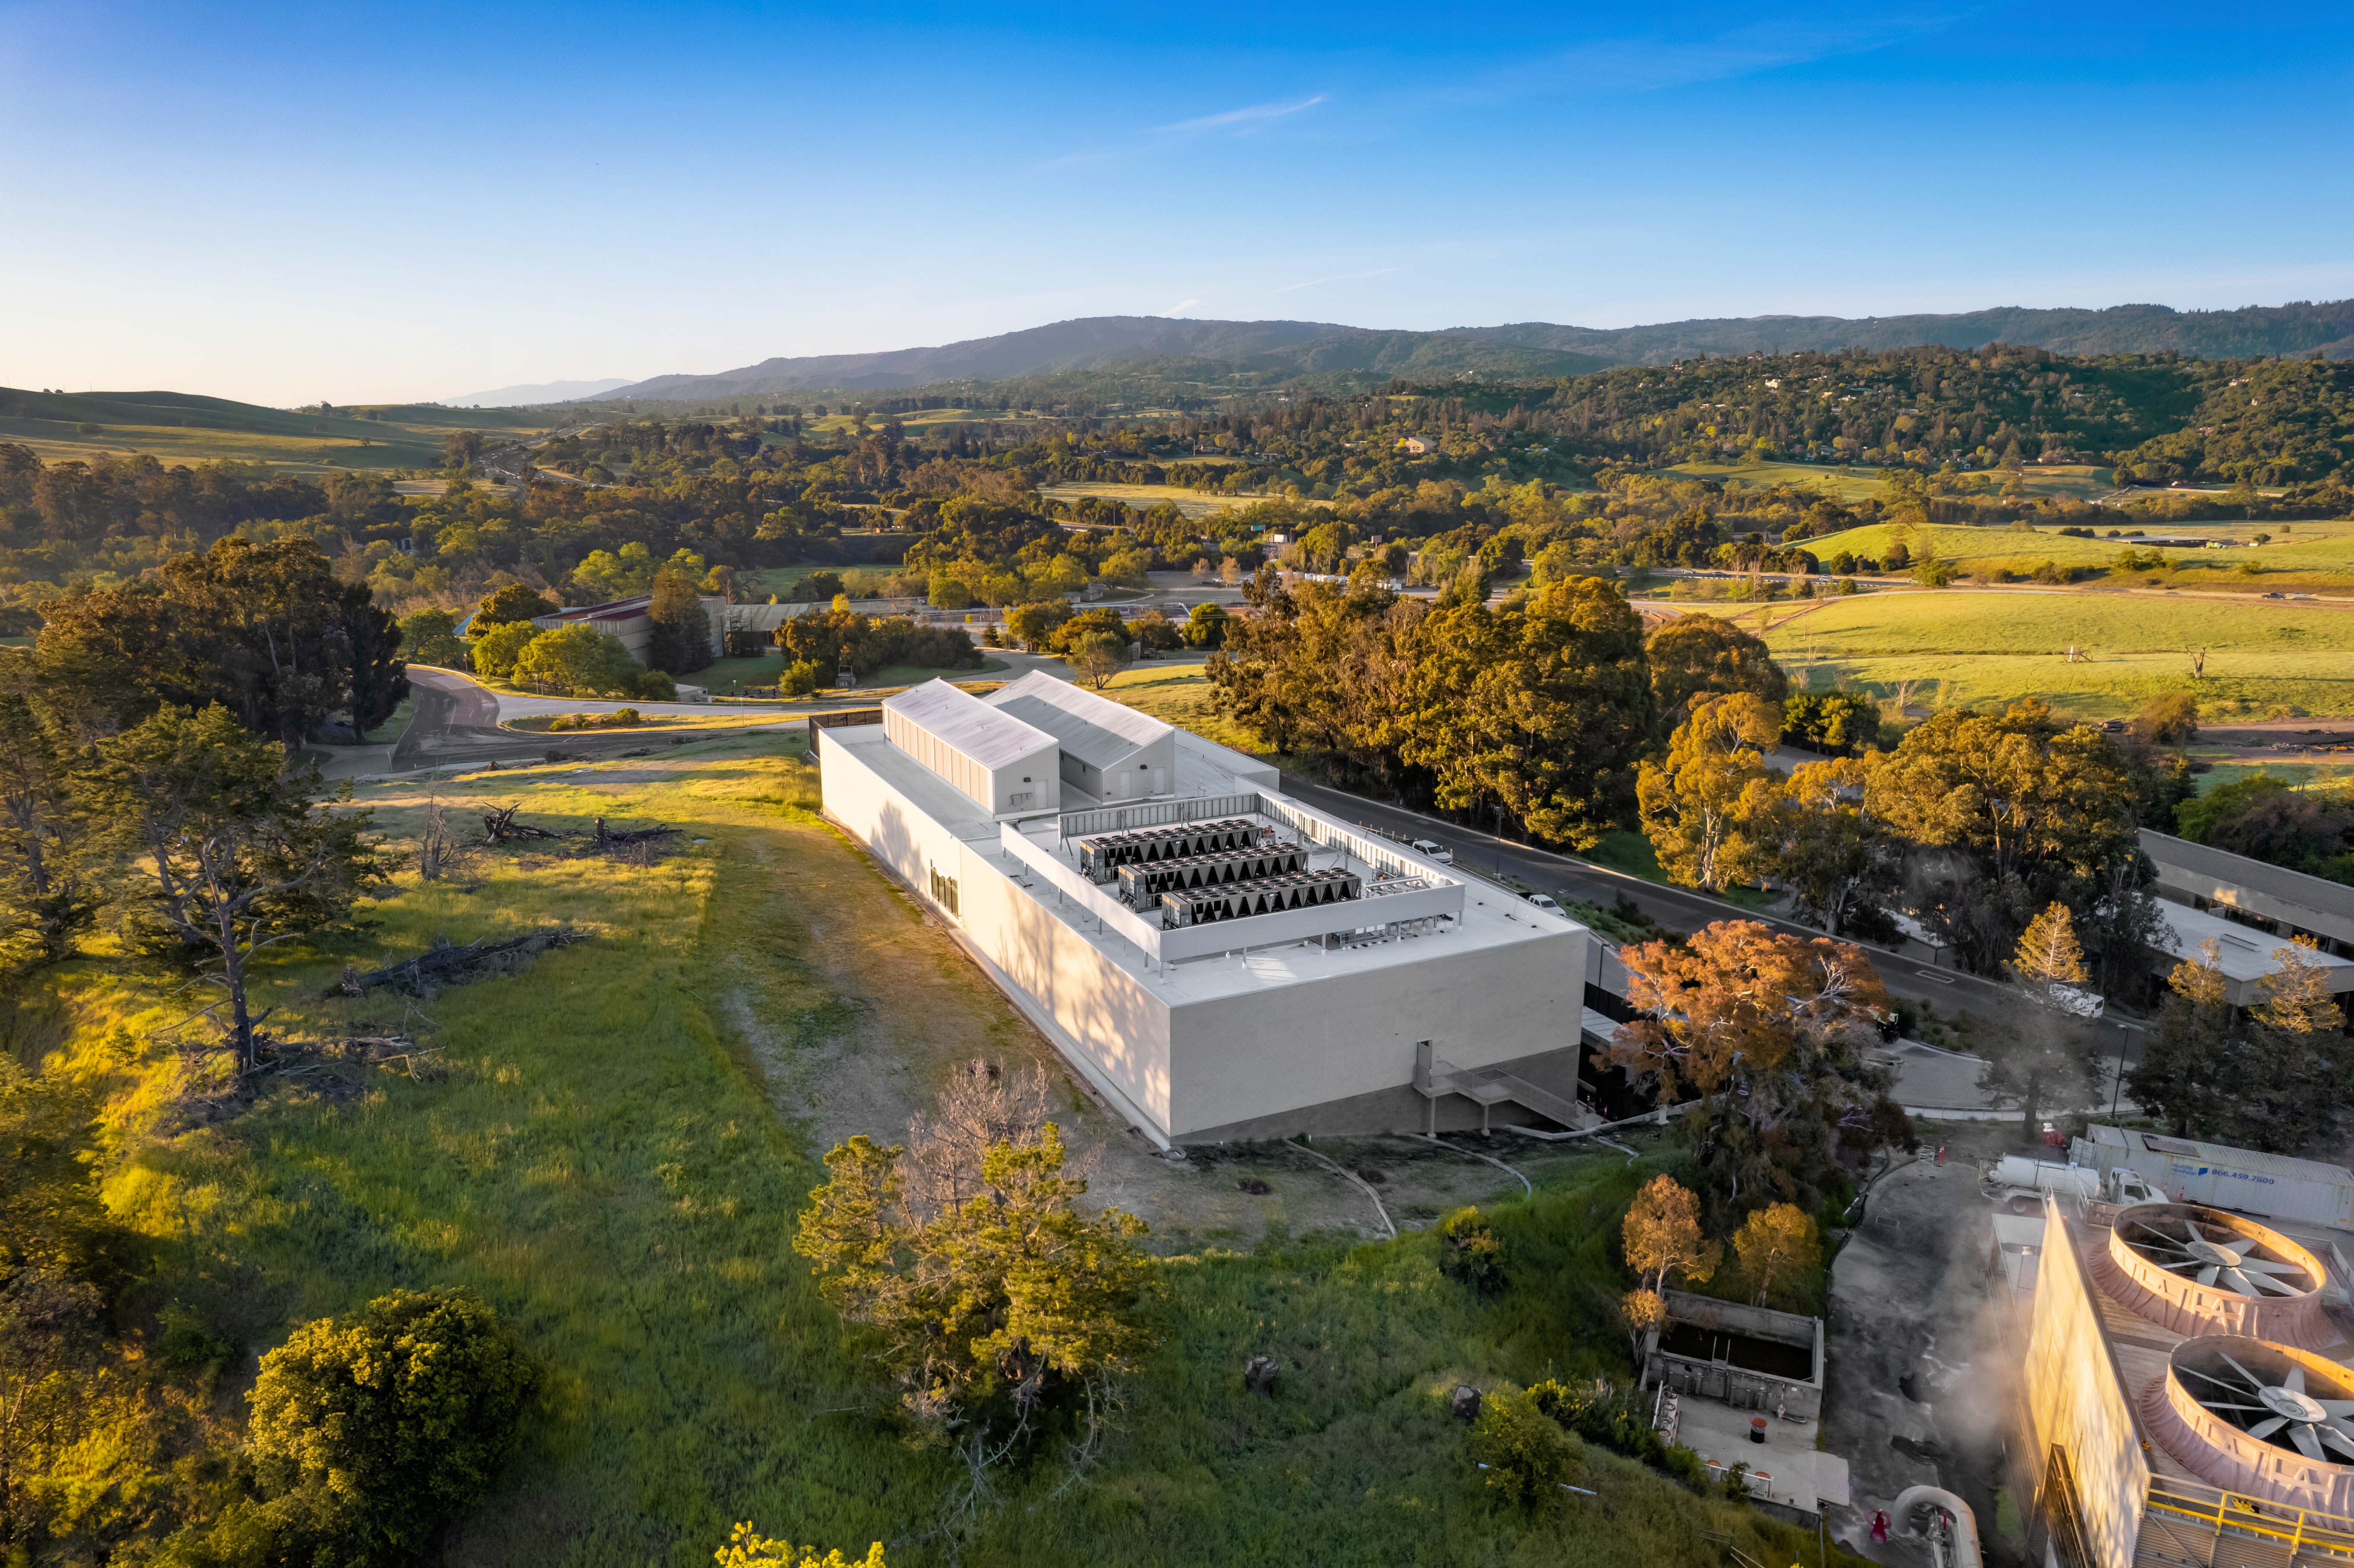

Stanford Research Computing Facility (SRCF) at sunrise on SLAC campus

Hosted by the Stanford Research Computing Facility (SRCF) on the SLAC campus, the U.S. Data Facility is the main hub of Rubin's data infrastructure.

Credit: Olivier Bonin/SLAC National Accelerator Laboratory